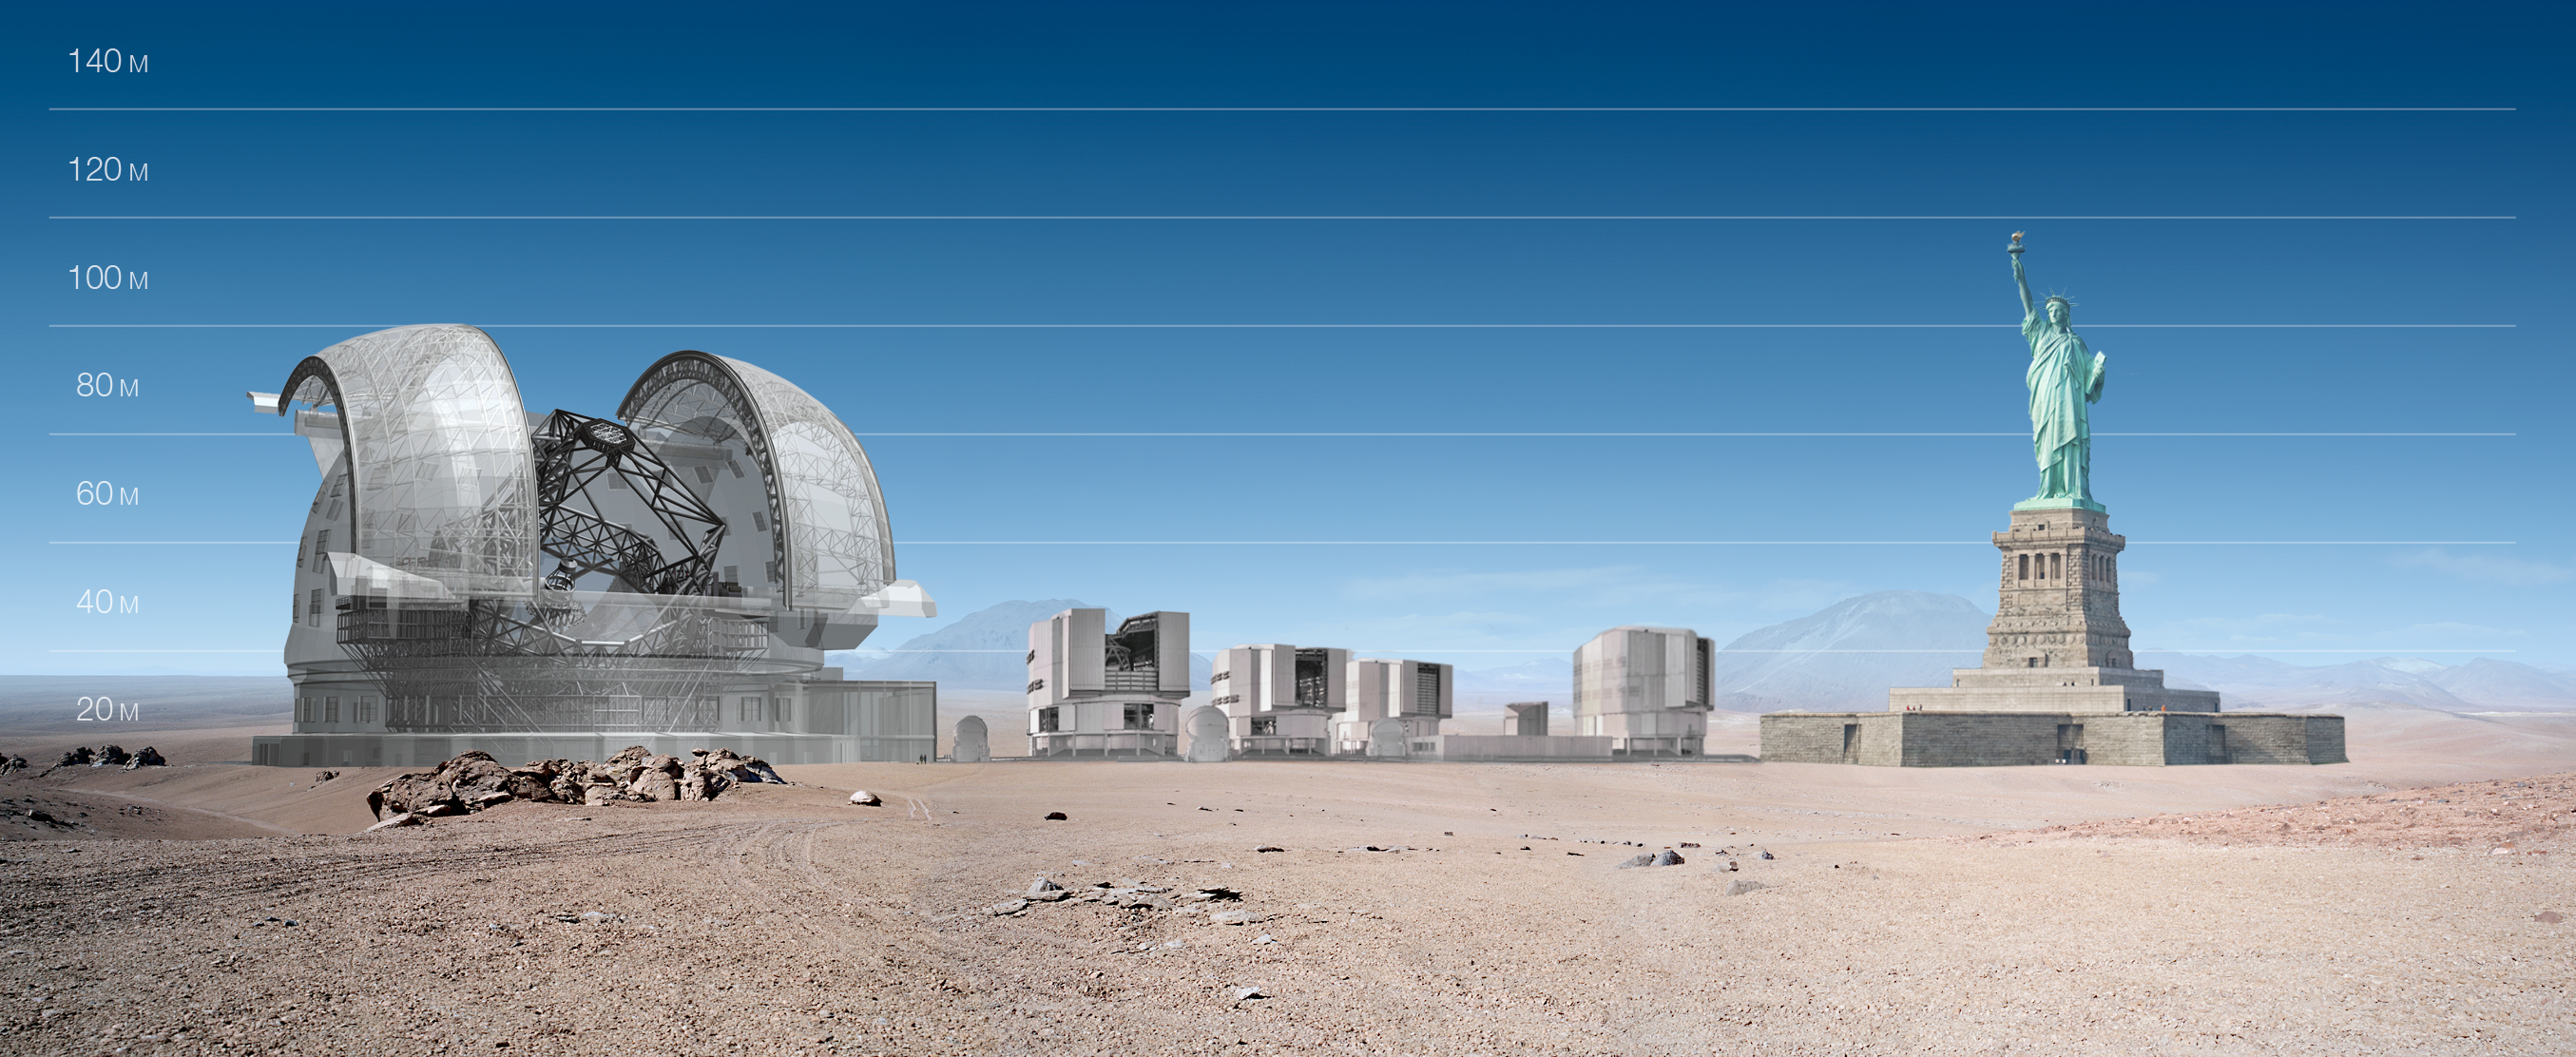

ELT and VLT vs Statue of Liberty

ELT and VLT sizes compared with Statue of Liberty.

The design for the ELT shown here was published in 2009 and is preliminary.

Credit: ESO